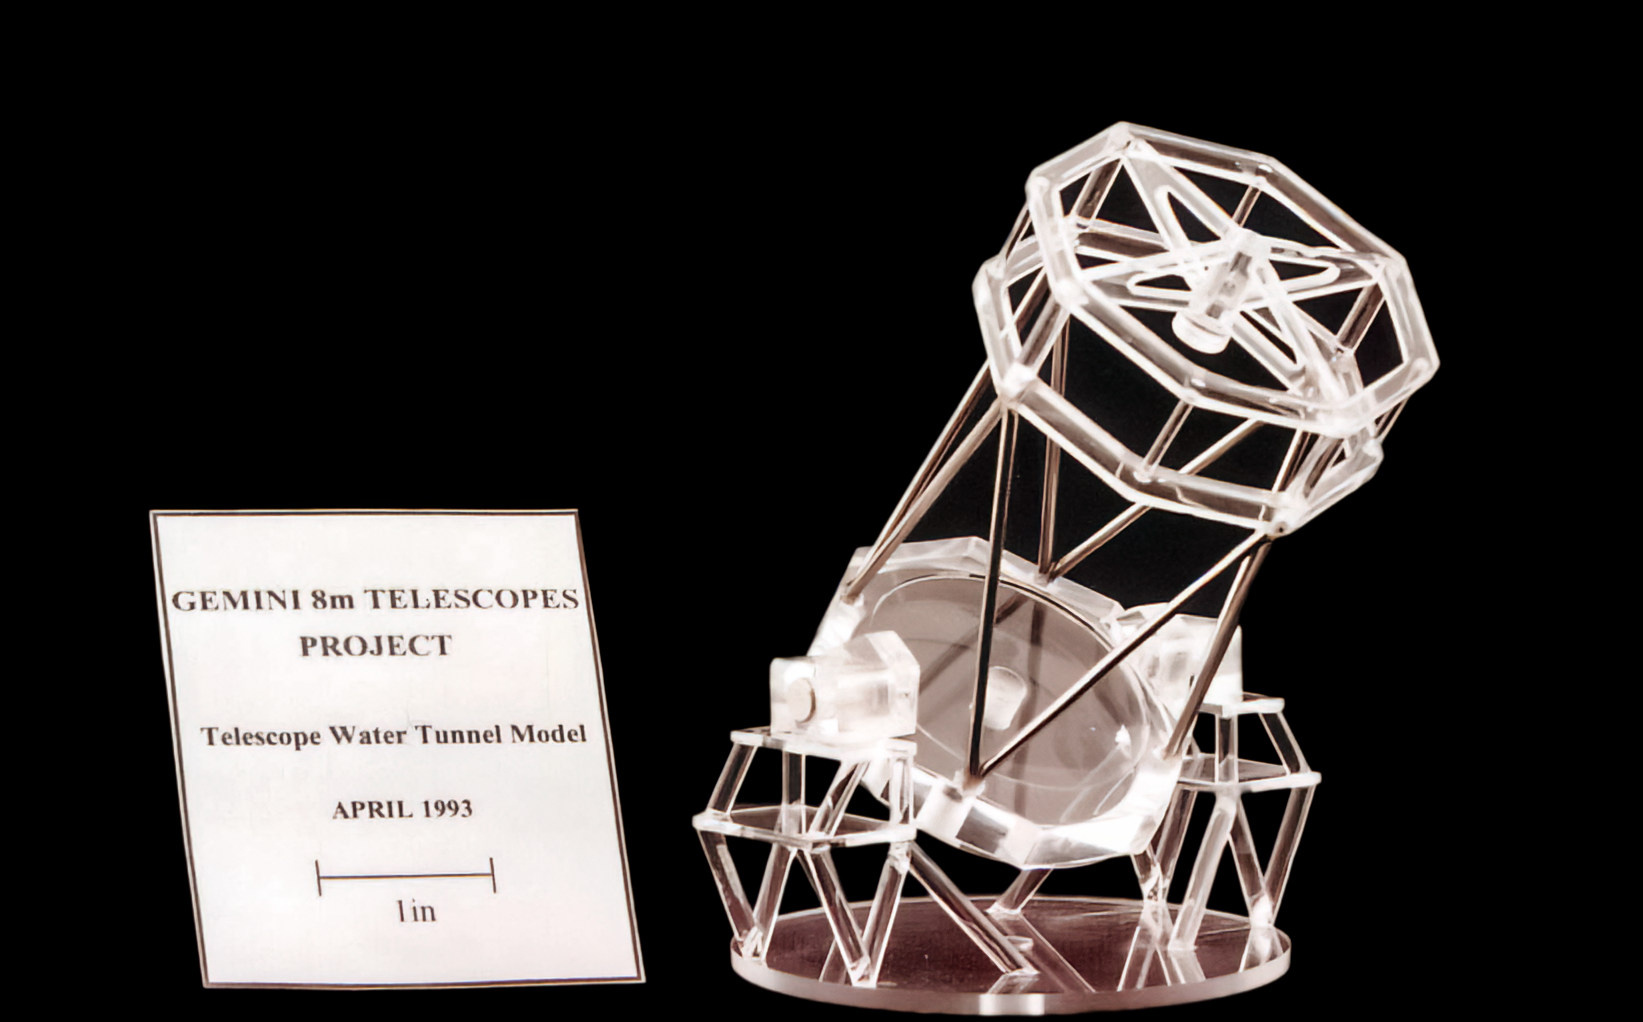

Gemini Mirror Model

A model of the twin International Gemini Observatory telescopes. The "water tunnel" refers to a tunnel that had to be widened in Chile to accomodate Gemini South's 8.1-meter mirror.

Credit: International Gemini Observatory/NOIRLab/NSF/AURA